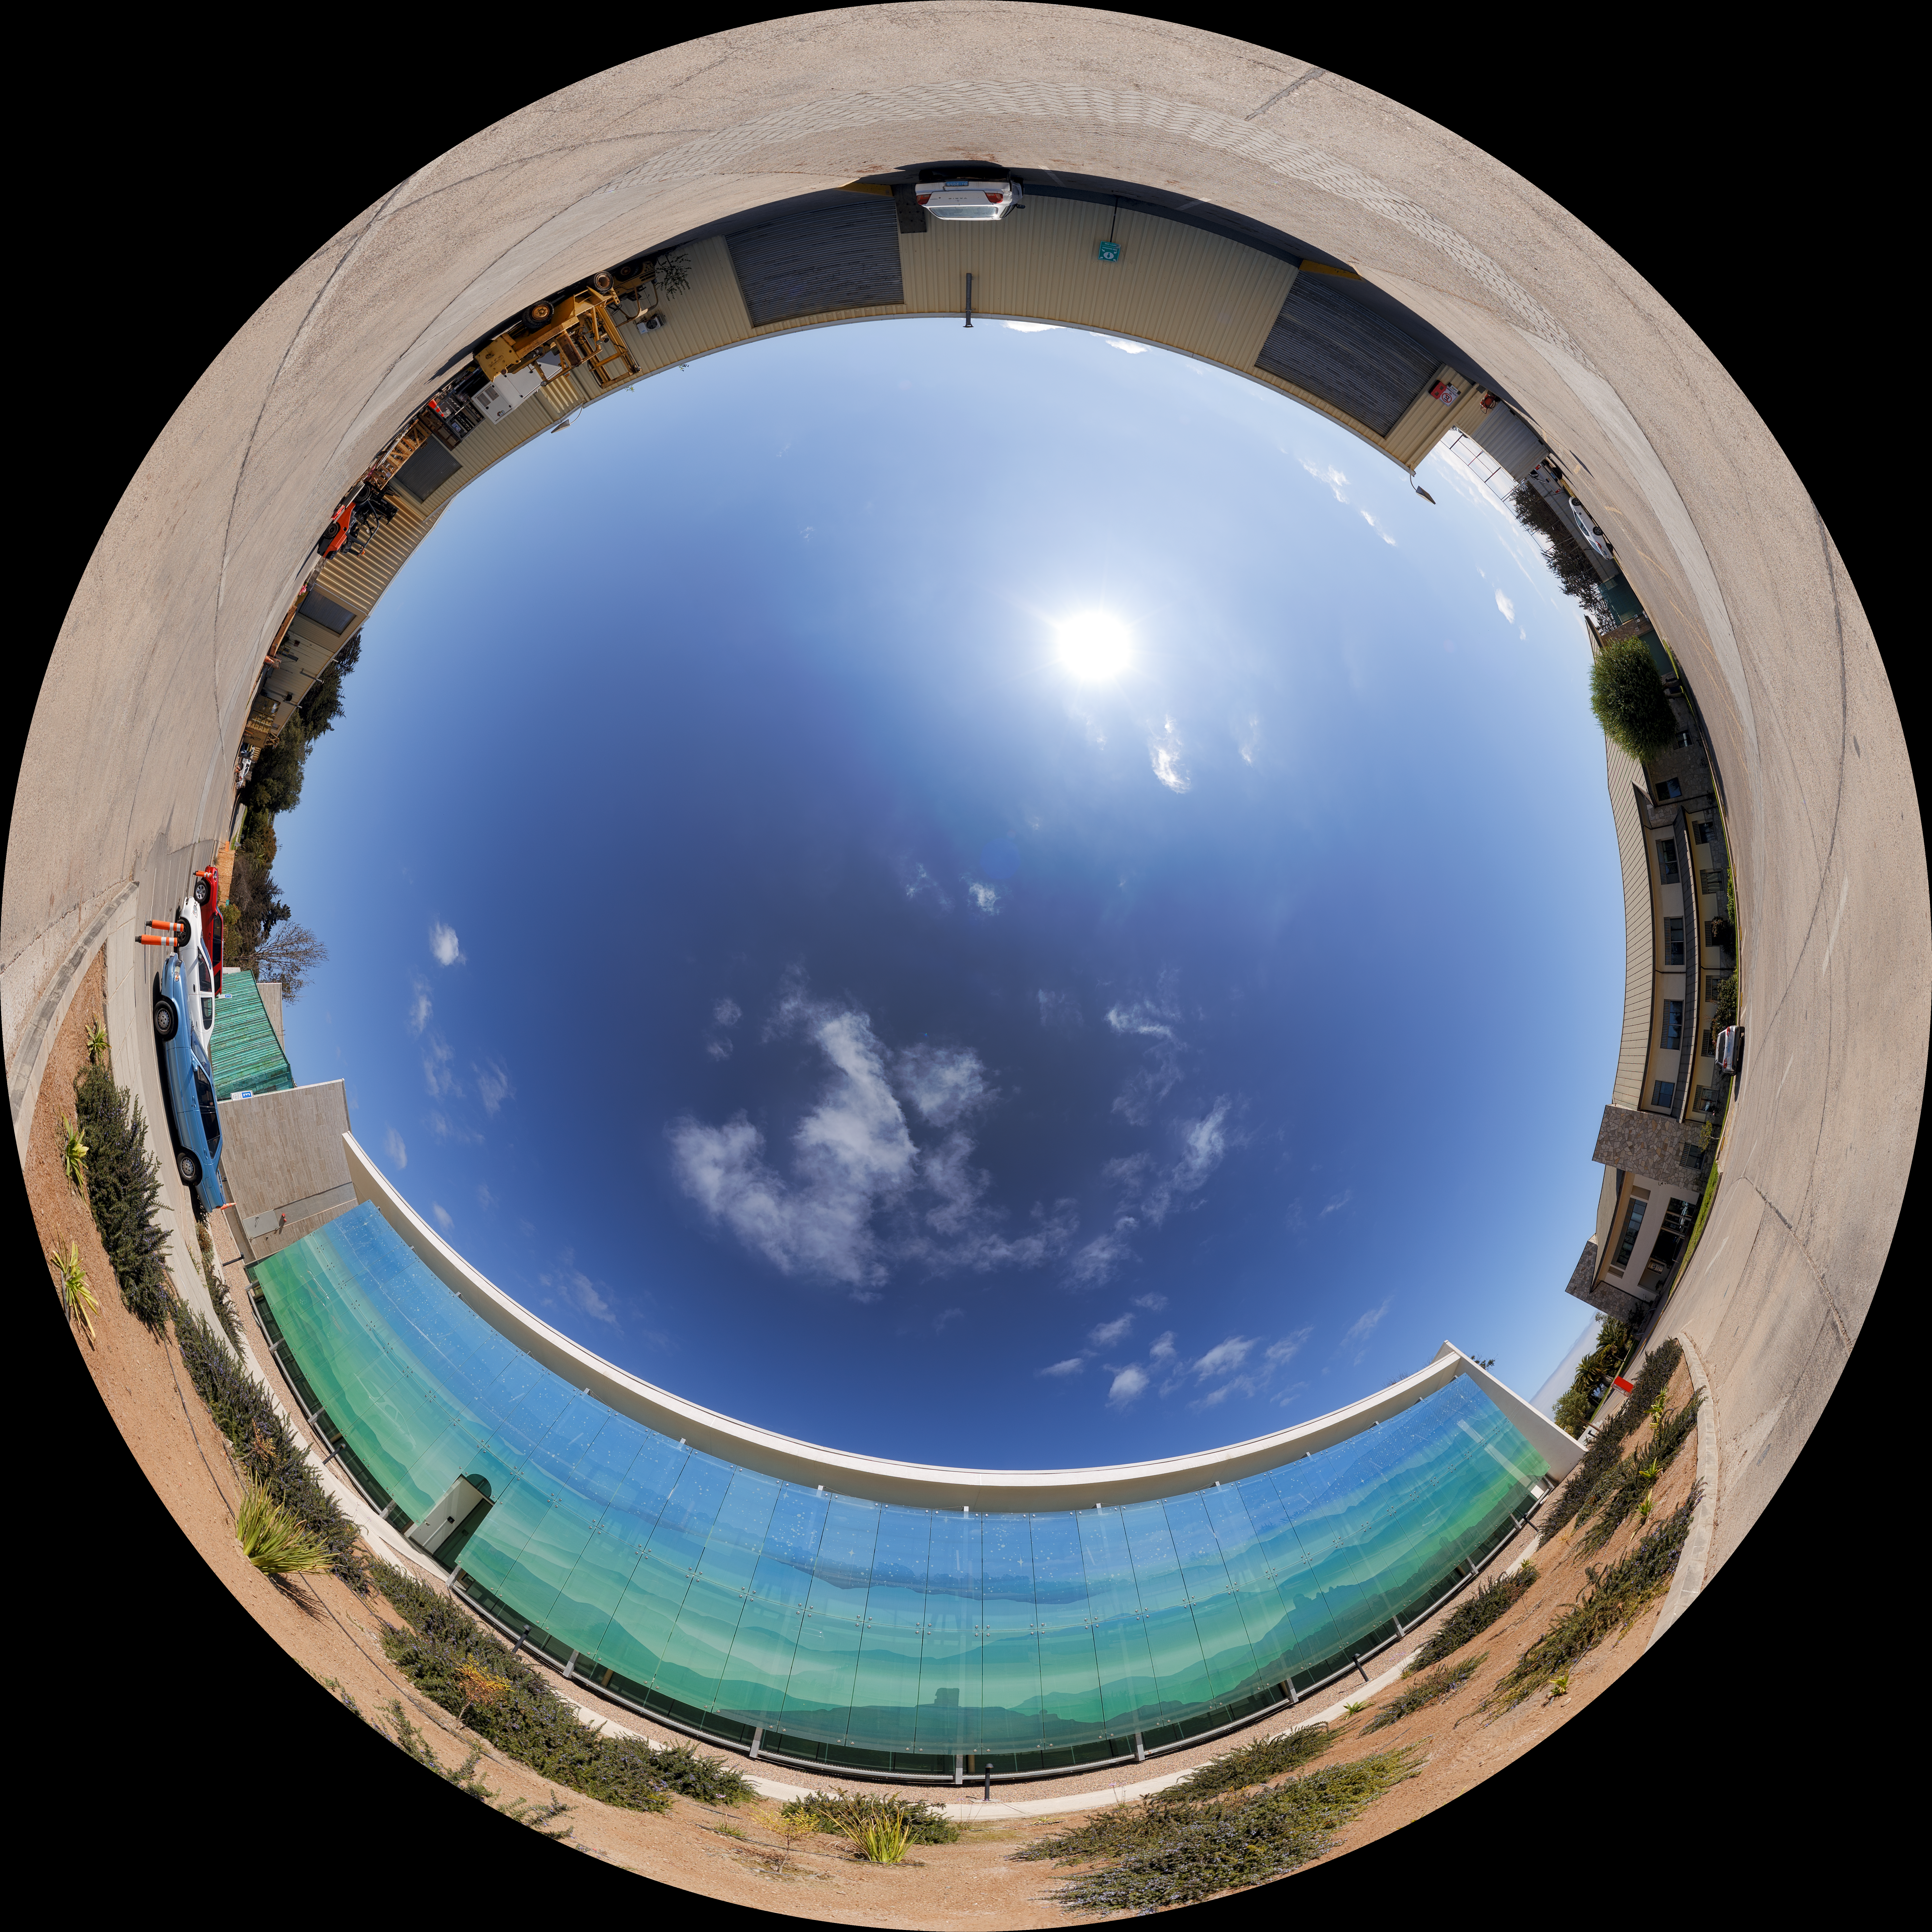

Recinto Sky Fulldome

The daytime sky over the AURA Recinto facility in Chile.

Credit: NOIRLab/AURA/NSF/P. Horálek